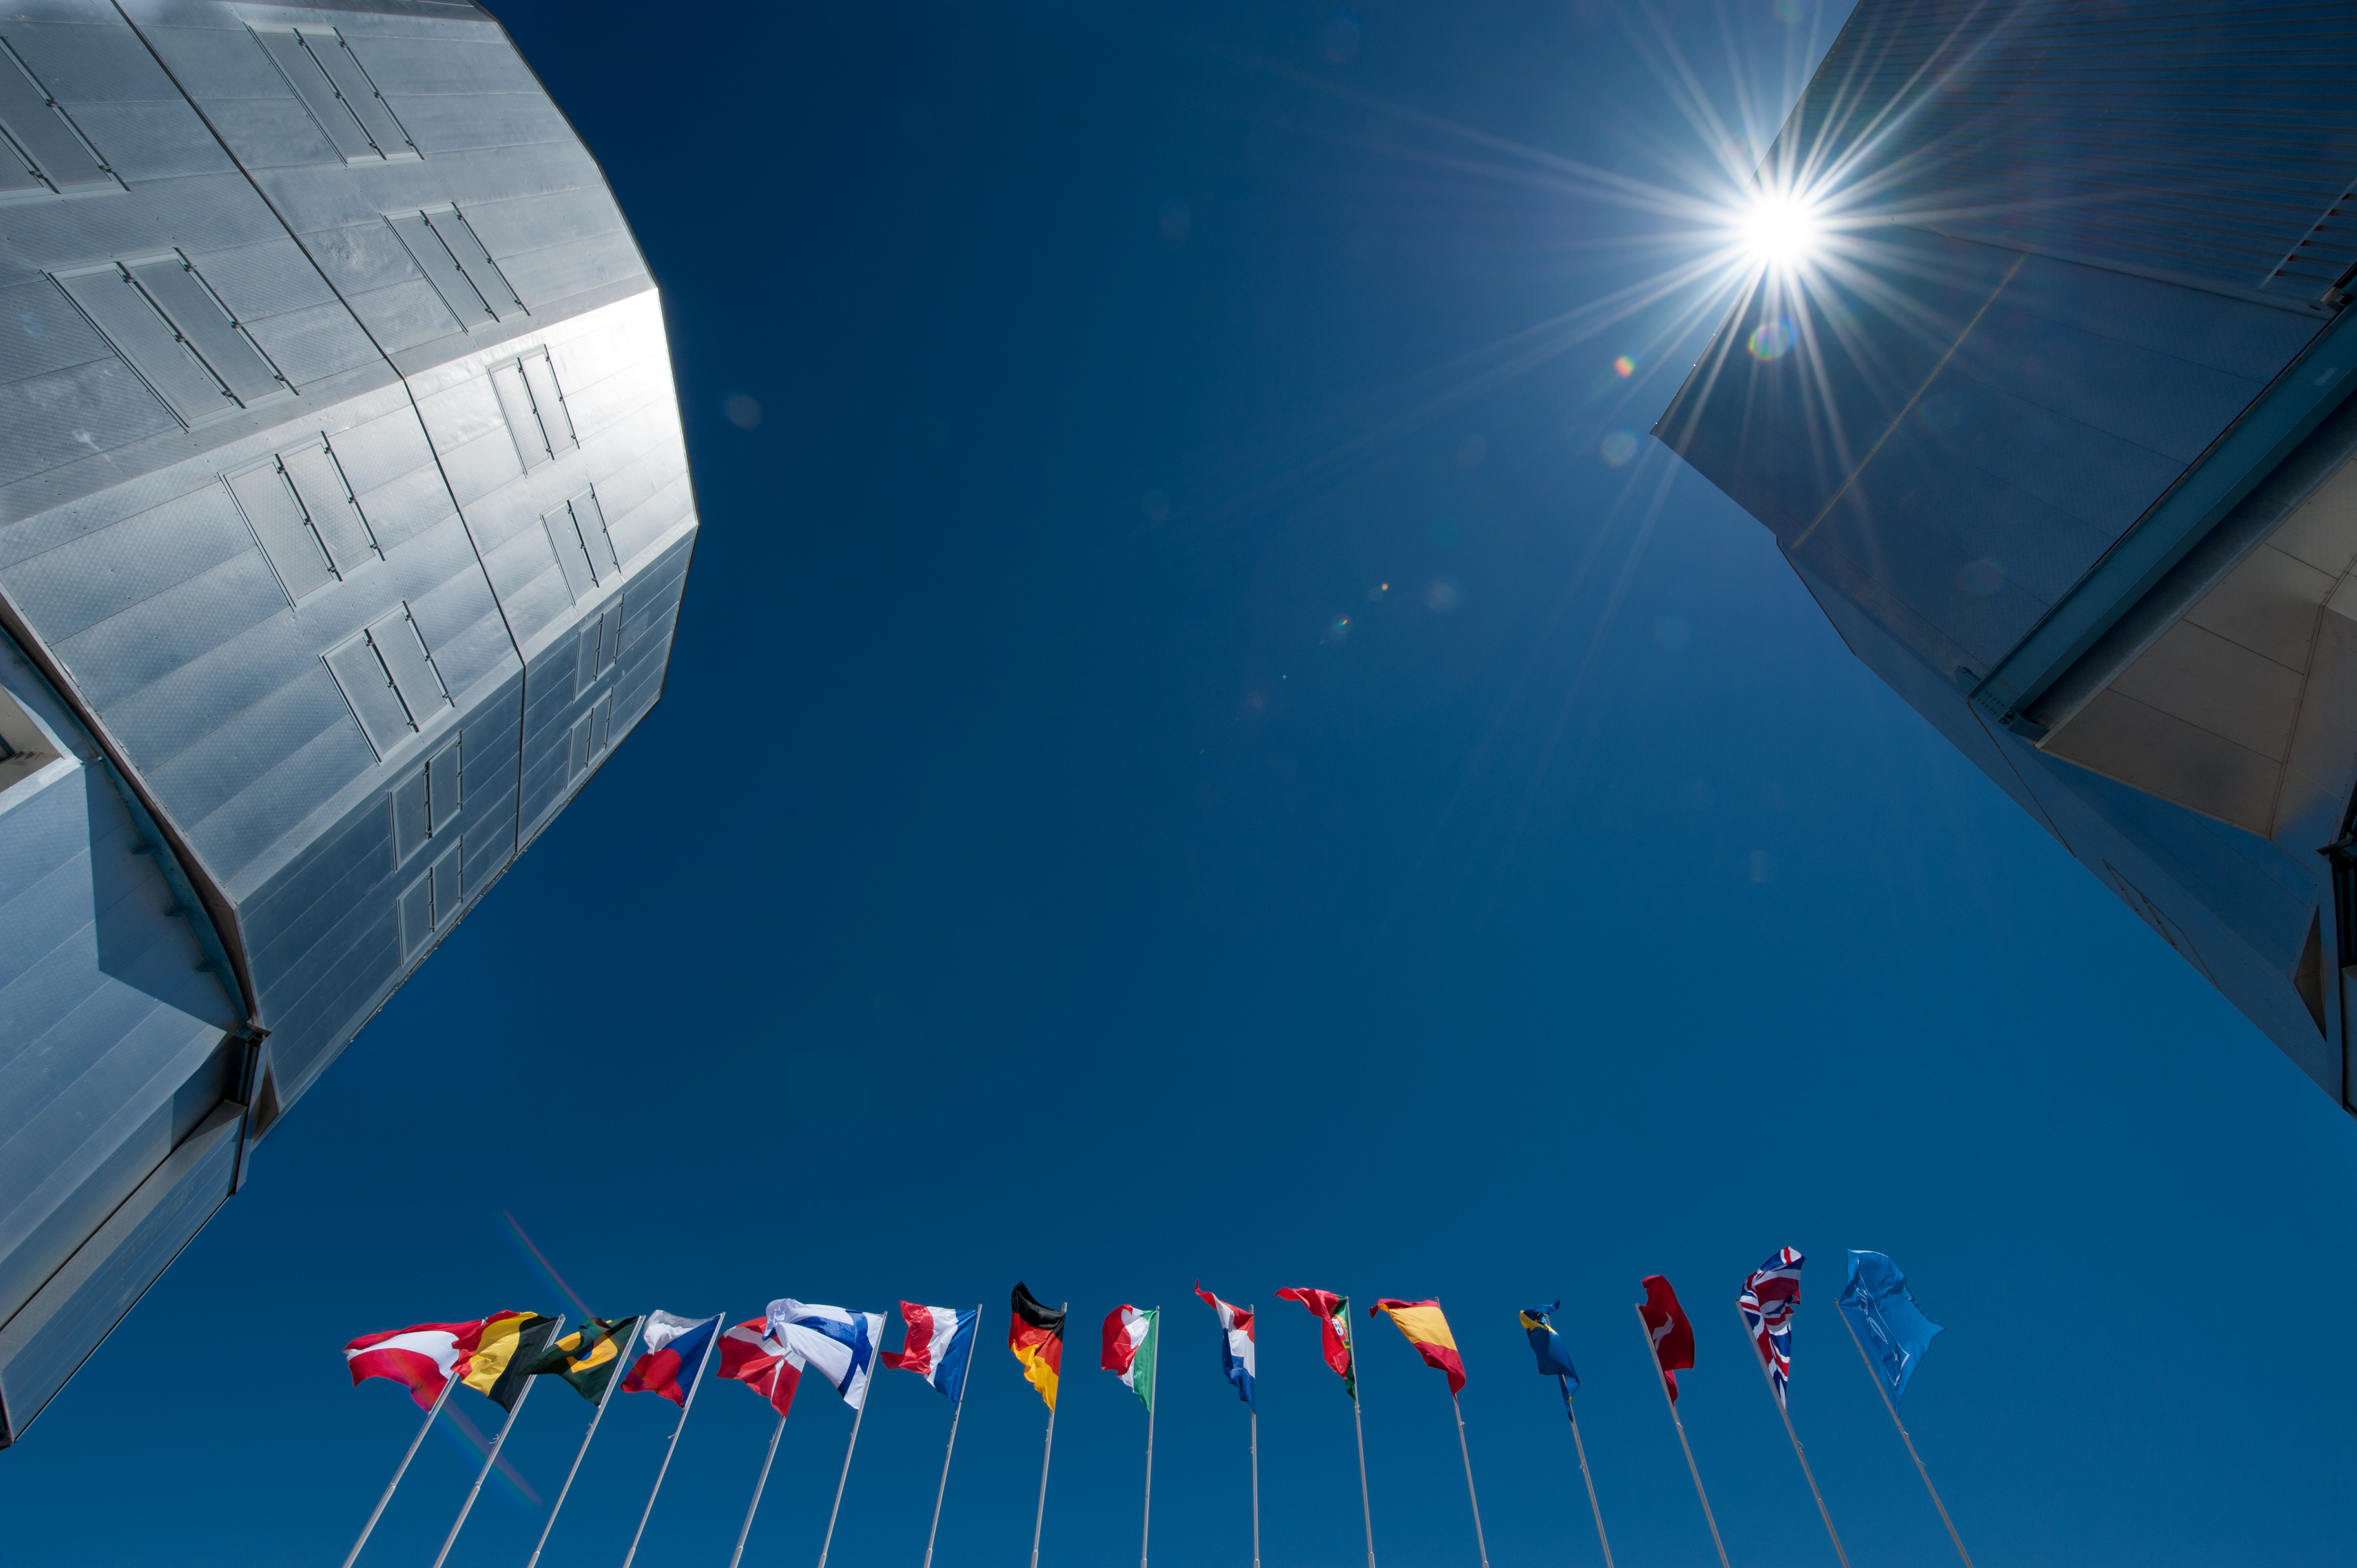

Flags on the VLT platform

The ESO member states flags (as of 2012) on the Very Large Telescope platform.

Credit: ESO/Max Alexander